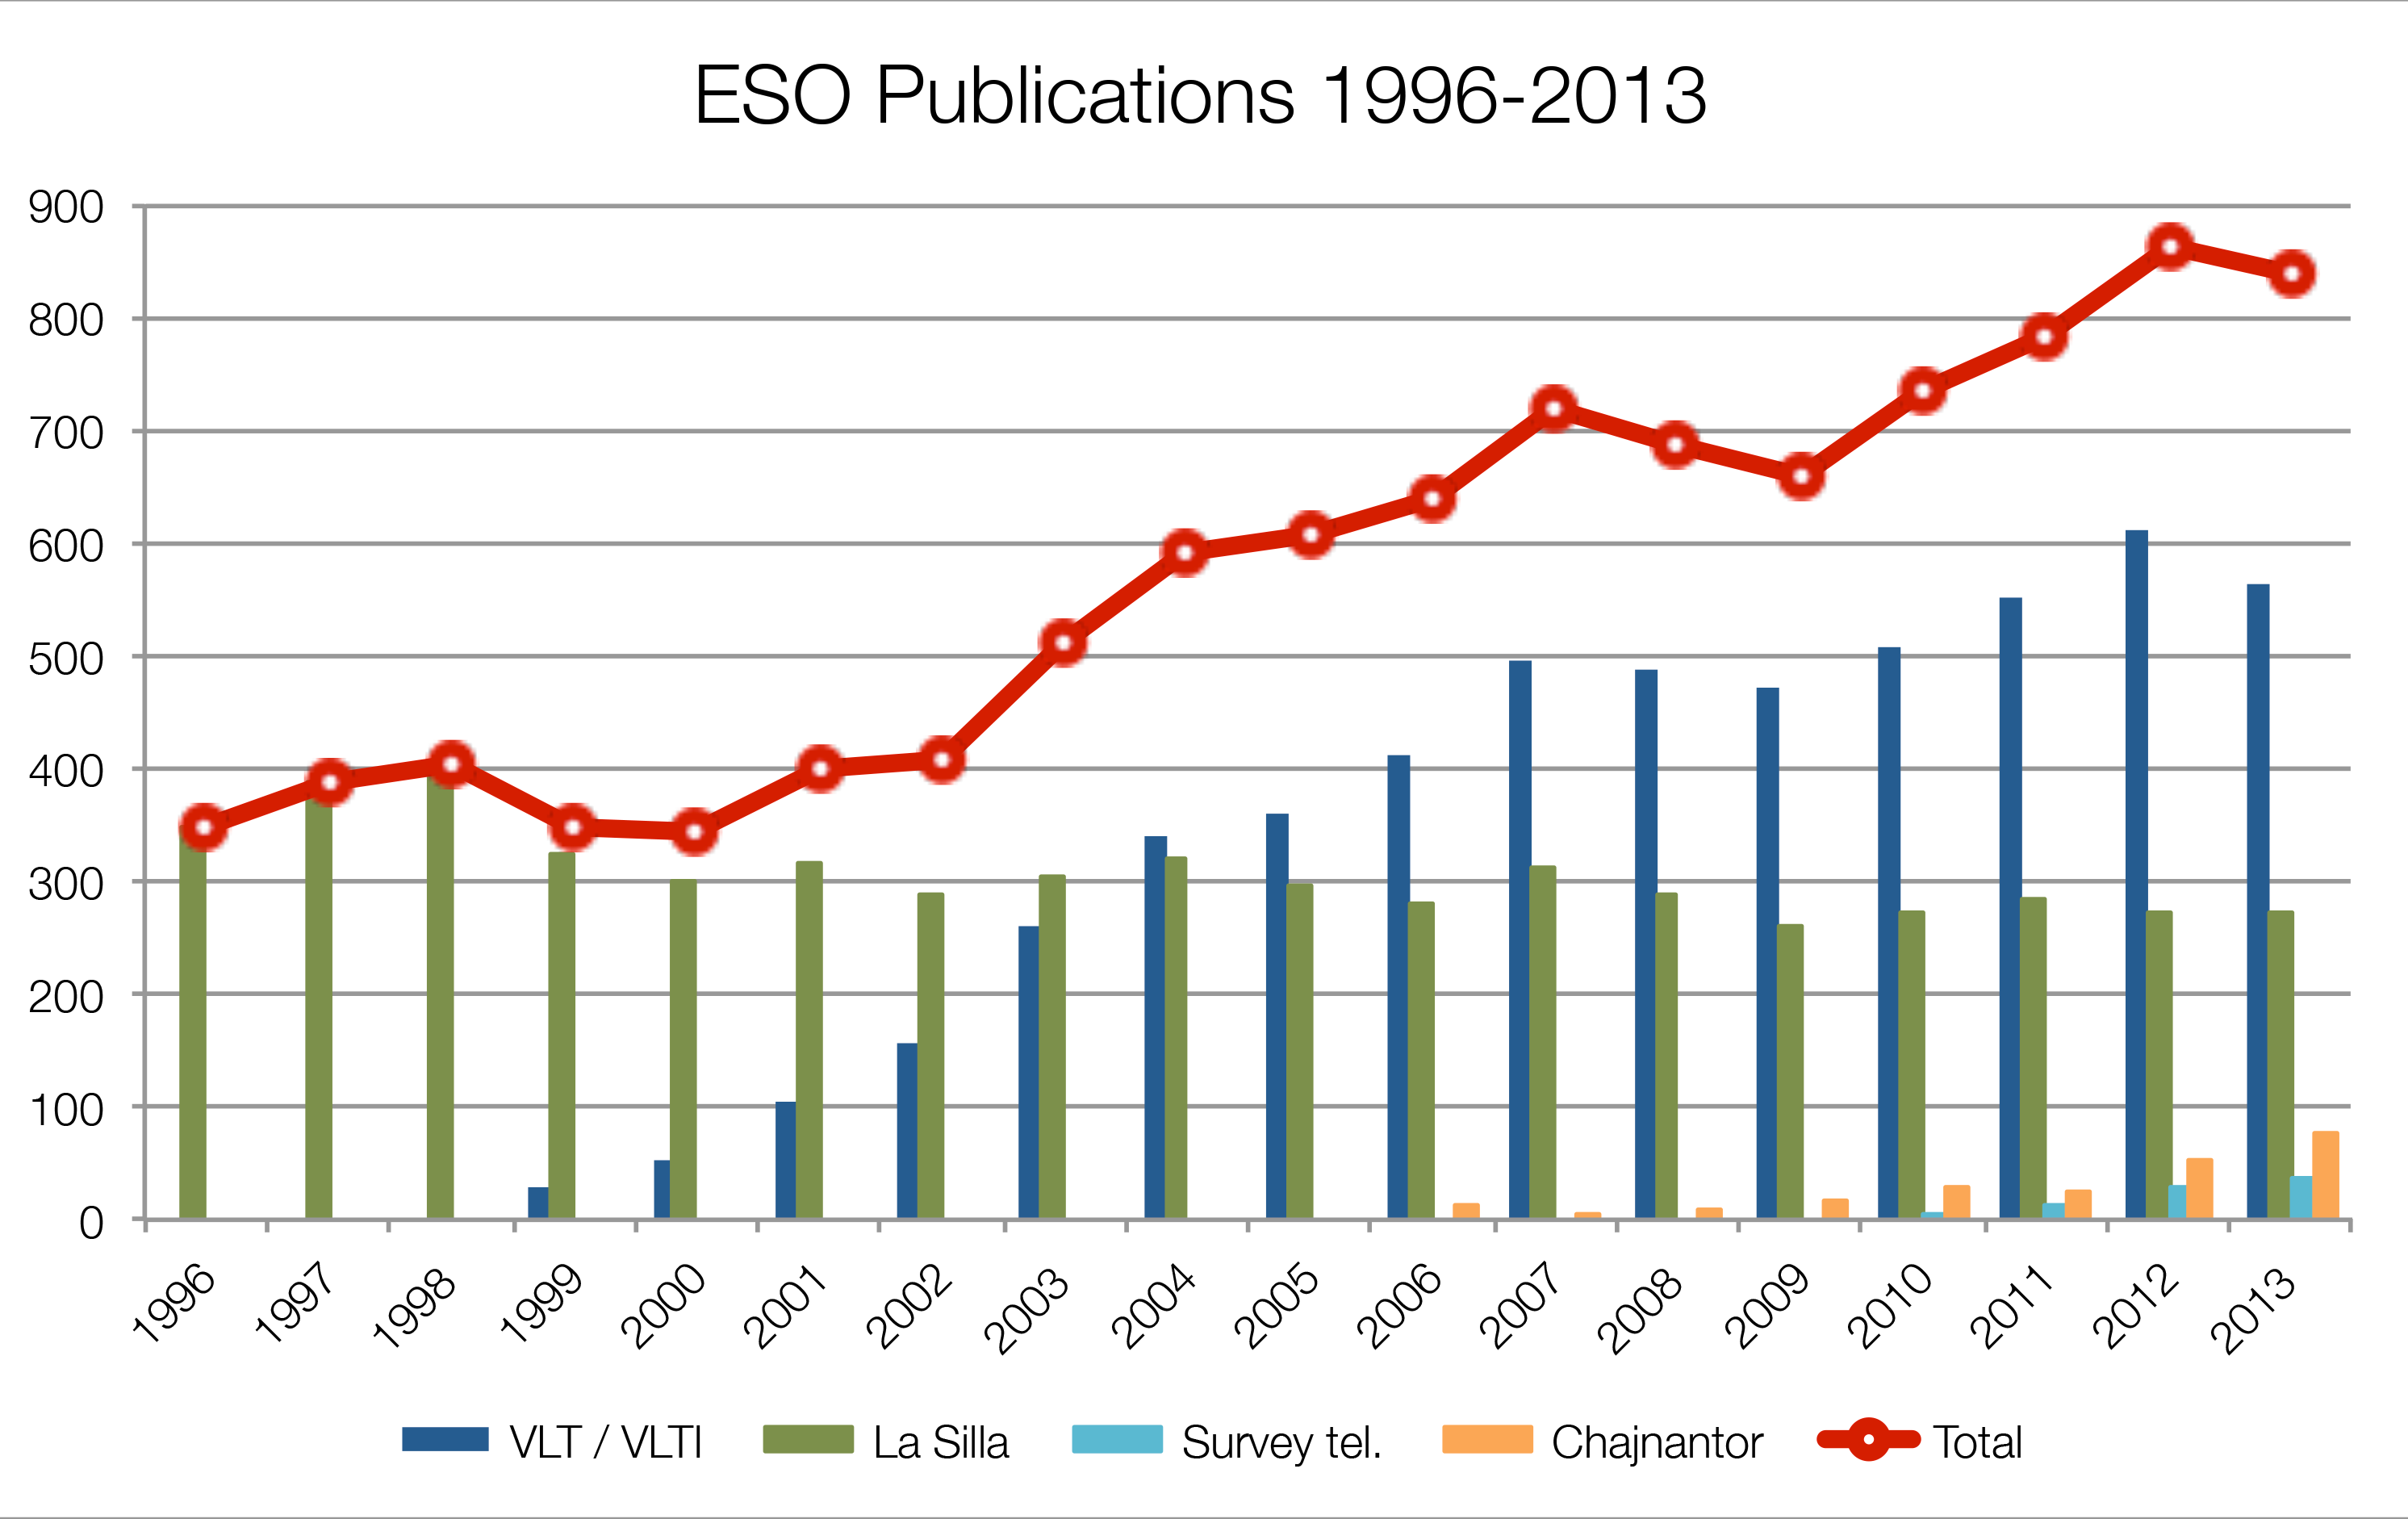

Number of papers published using observations from ESO facilities

The number of refereed papers published based on data from ESO telescopes over the period 1996 to the 2013. These numbers are from the ESO Telescope Bibliography (telbib).

Credit: ESO